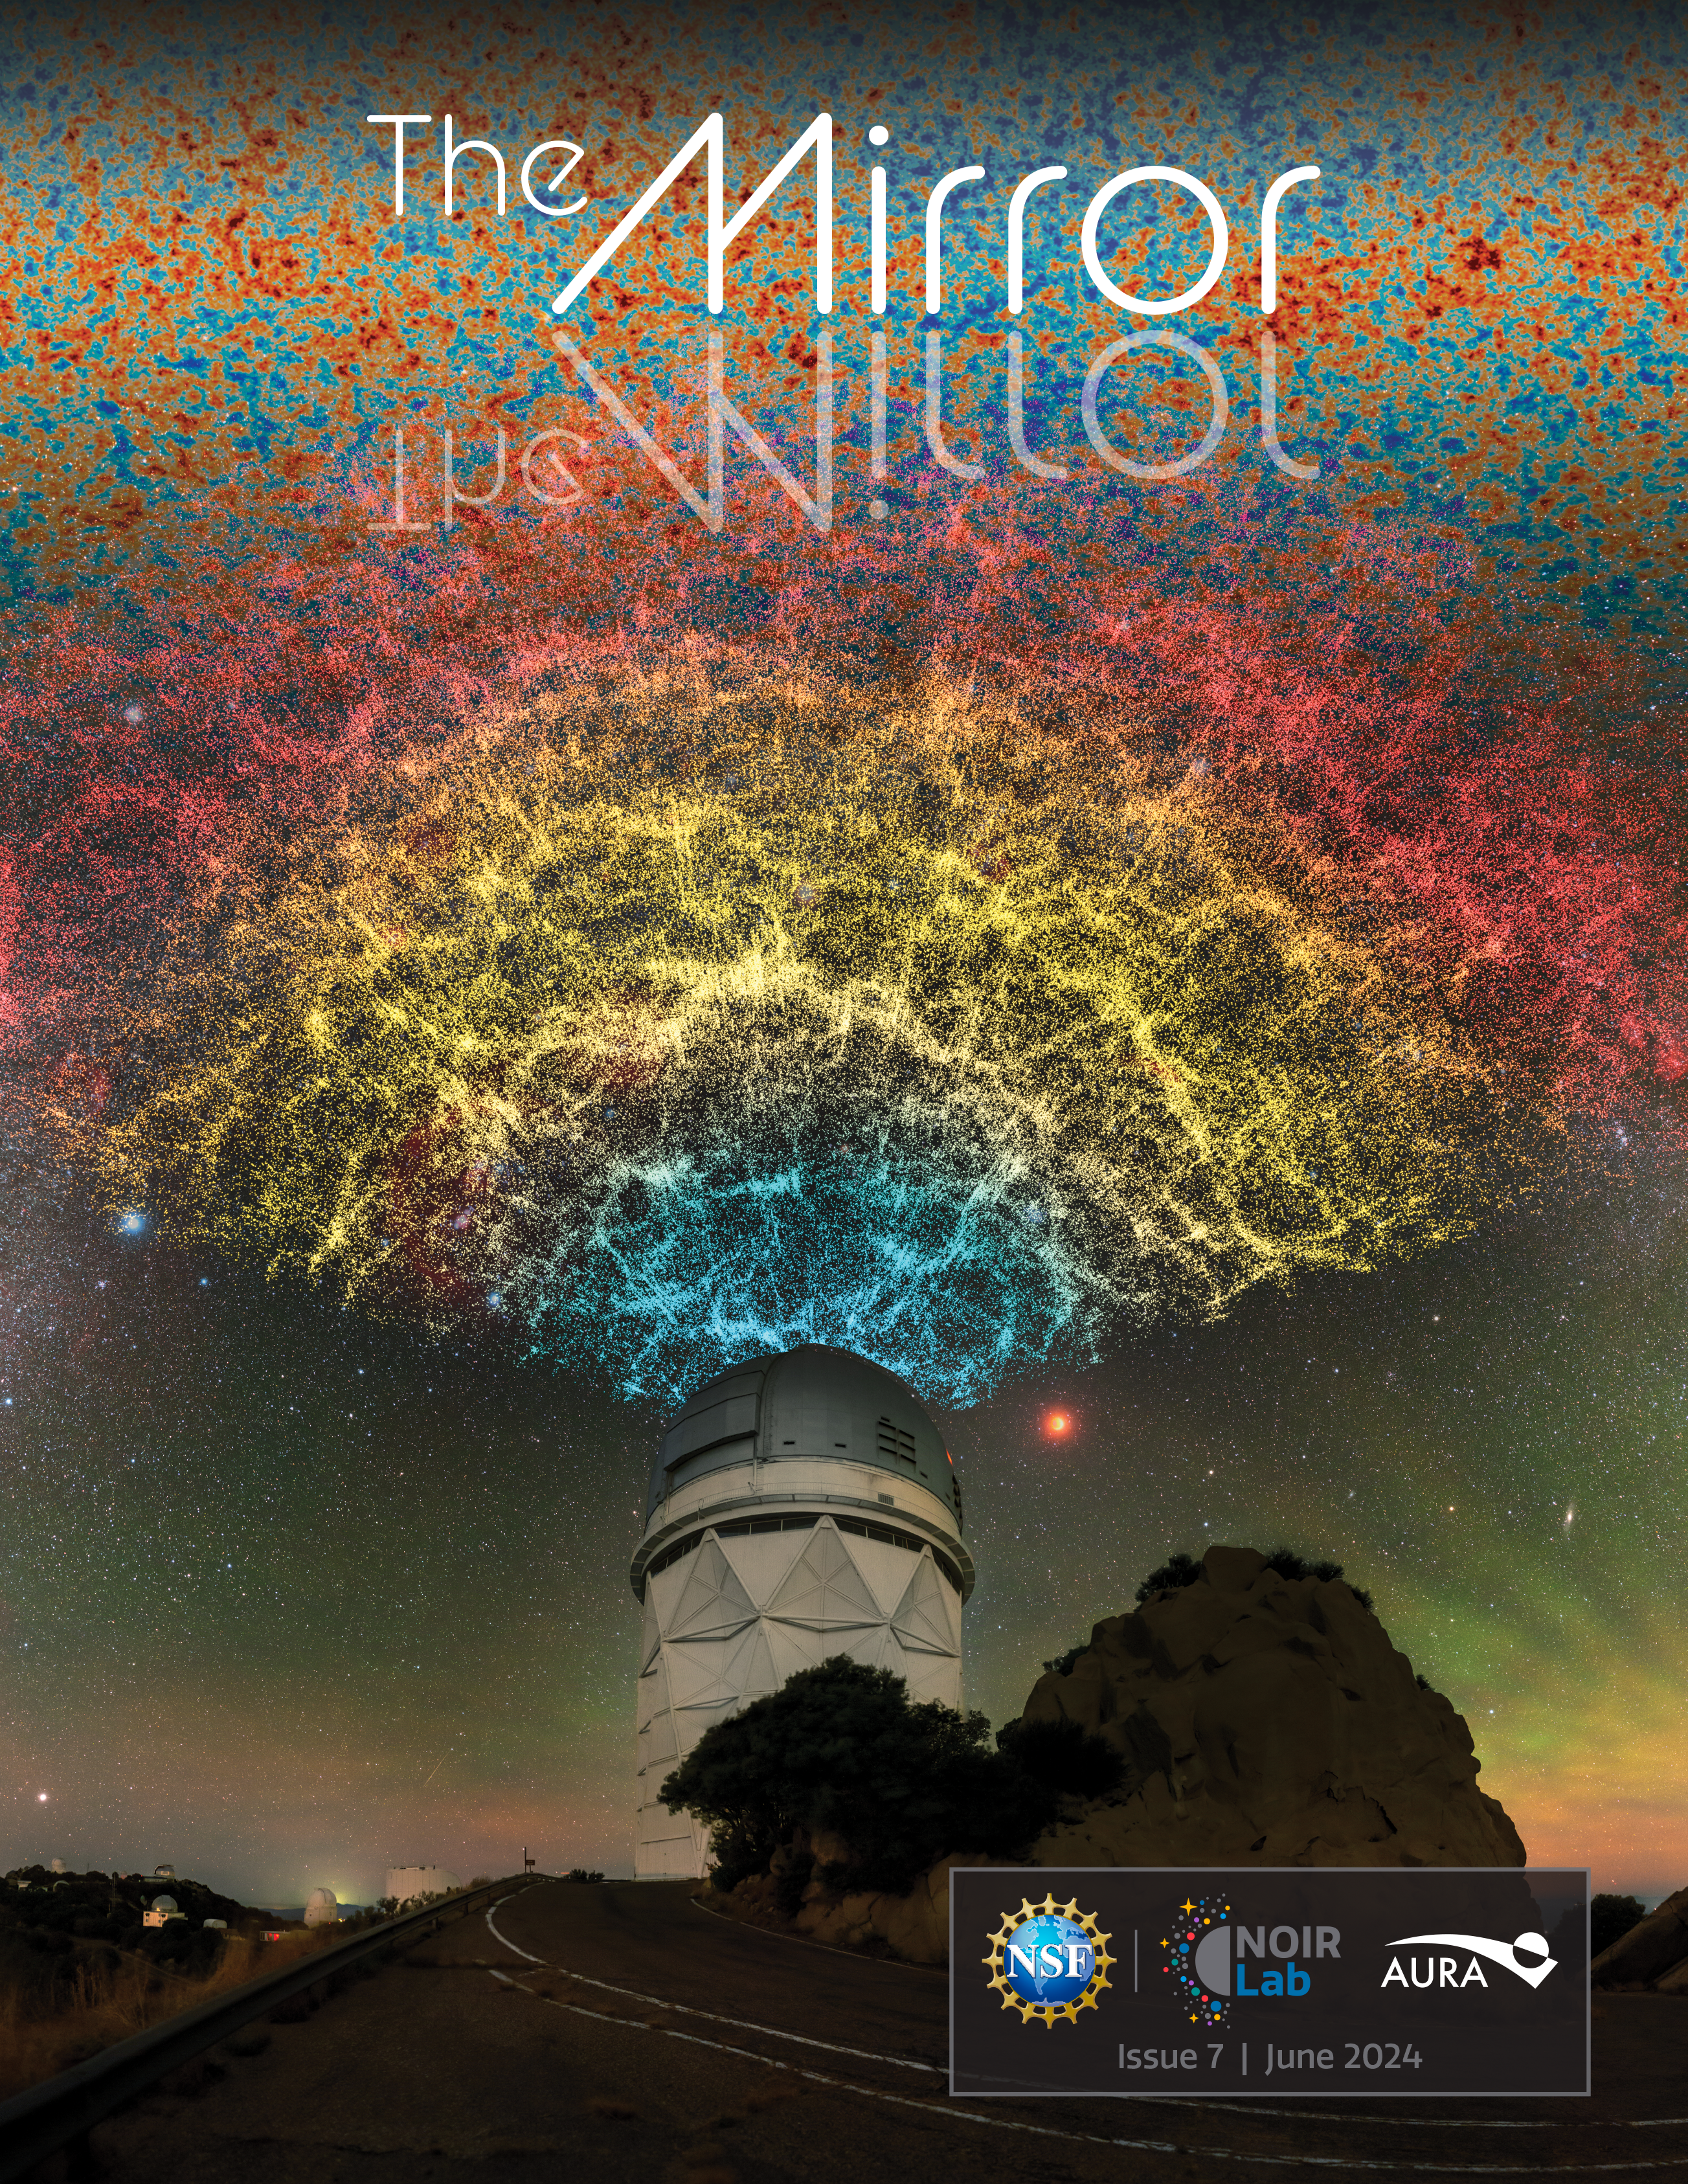

The Seventh (June 2024) Edition of The NOIRLab Mirror Newsletter

The cover of the June 2024 edition of The NOIRLab Mirror newsletter, which shows an artistic composition of the DESI year-one data slice above the Nicholas U. Mayall 4-meter Telescope.

Credit: DESI Collaboration/KPNO/NOIRLab/NSF/AURA/P. Horálek/R. Proctor